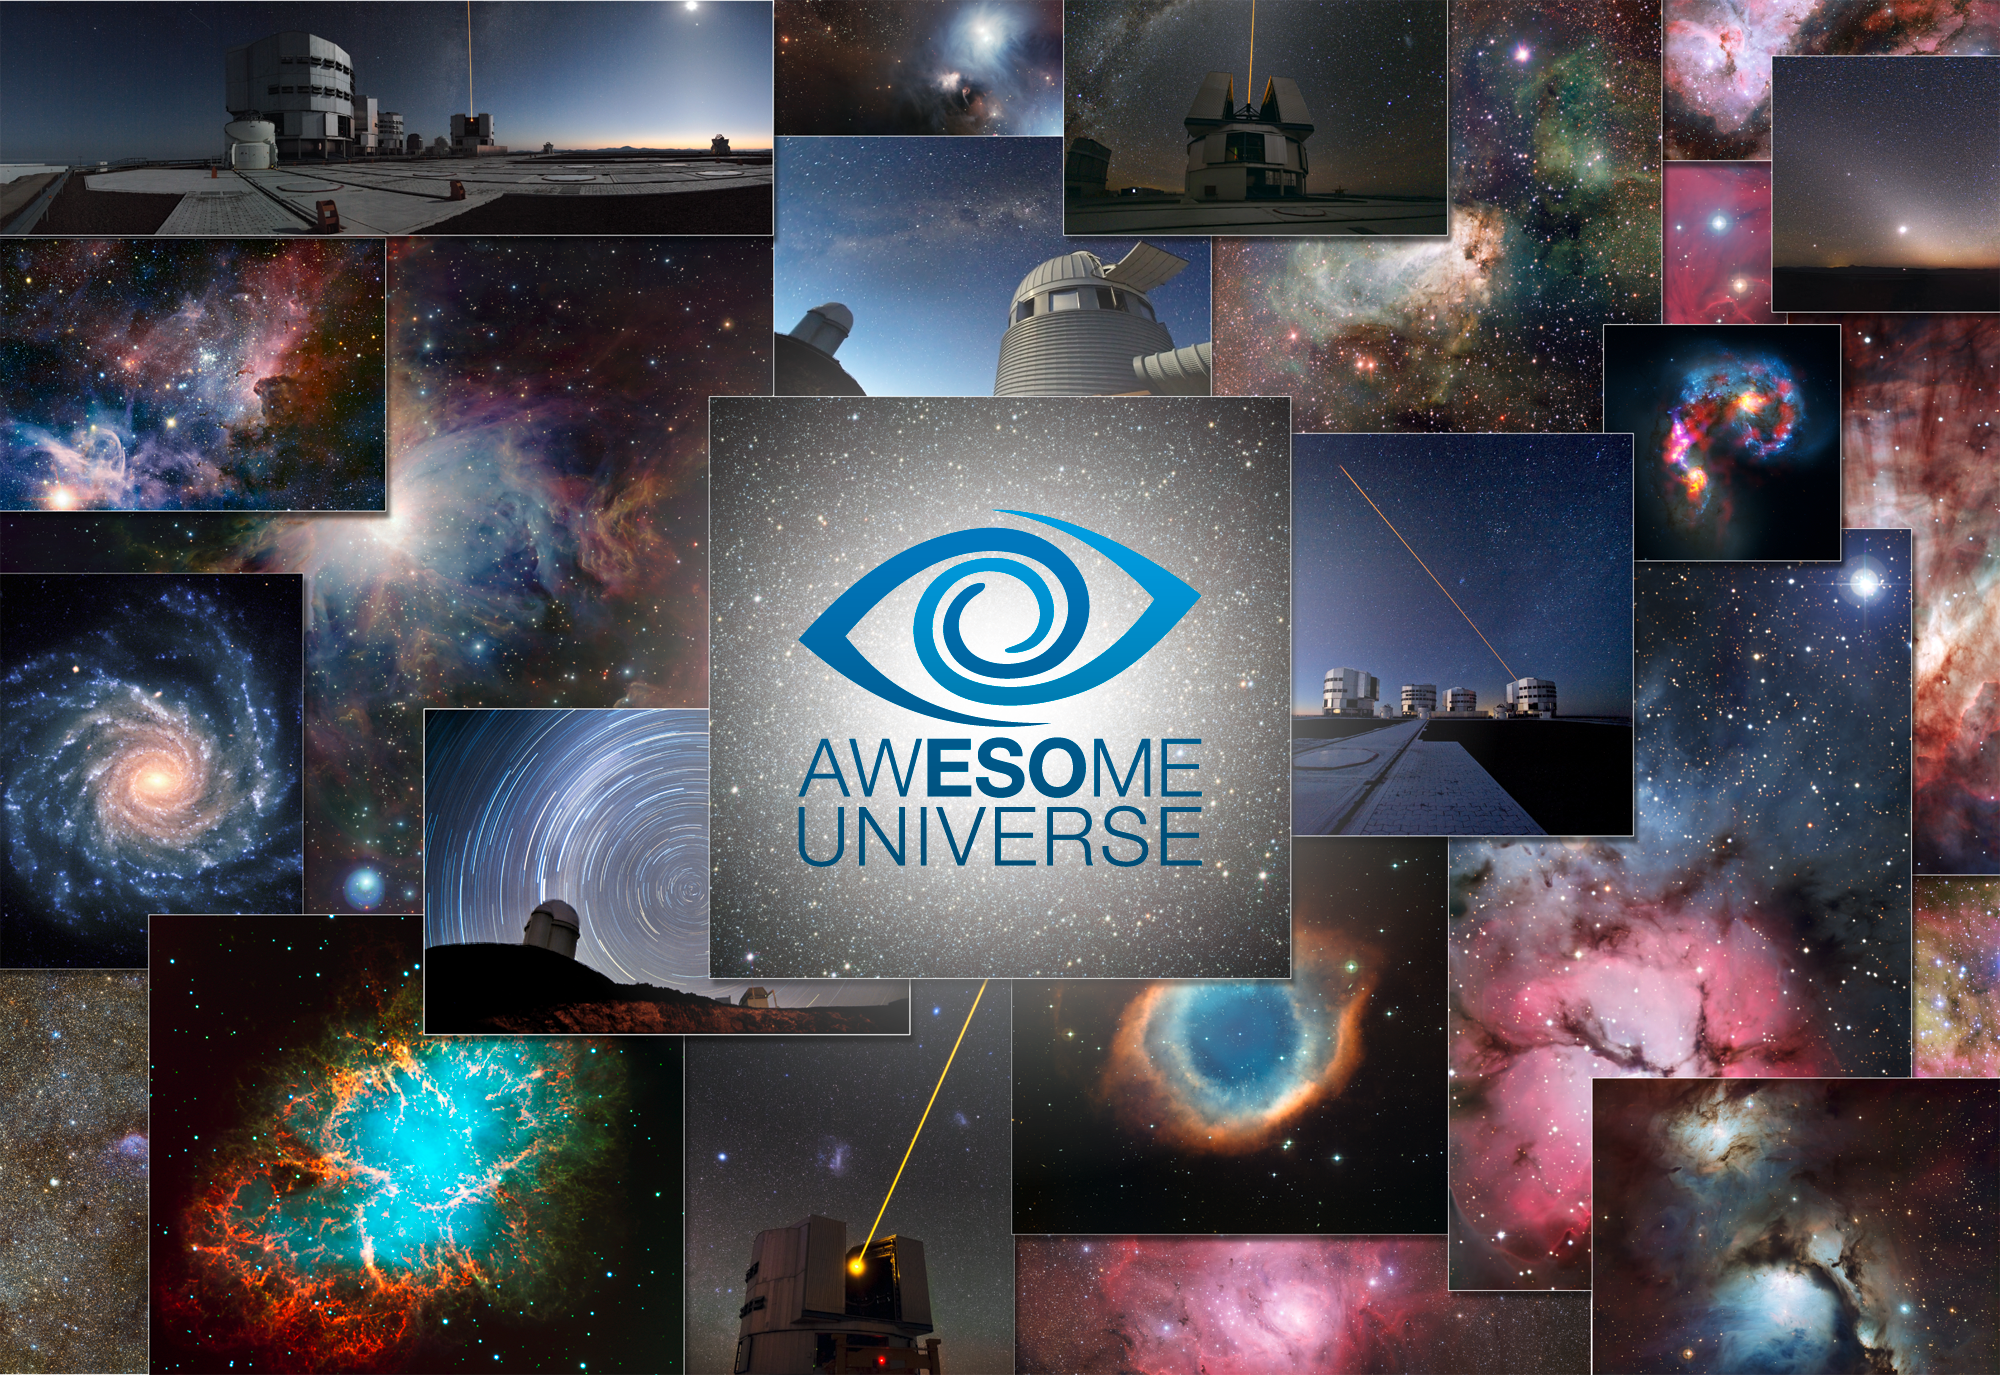

Awesome Universe

"Awesome Universe — the Cosmos through the Eyes of the European Southern Observatory" is an exhibition campaign throughout 2012–2013 that celebrates 50 years of Europe’s quest to explore the southern sky, organised on the occasion of ESO’s 50th anniversary.

Credit: ESO